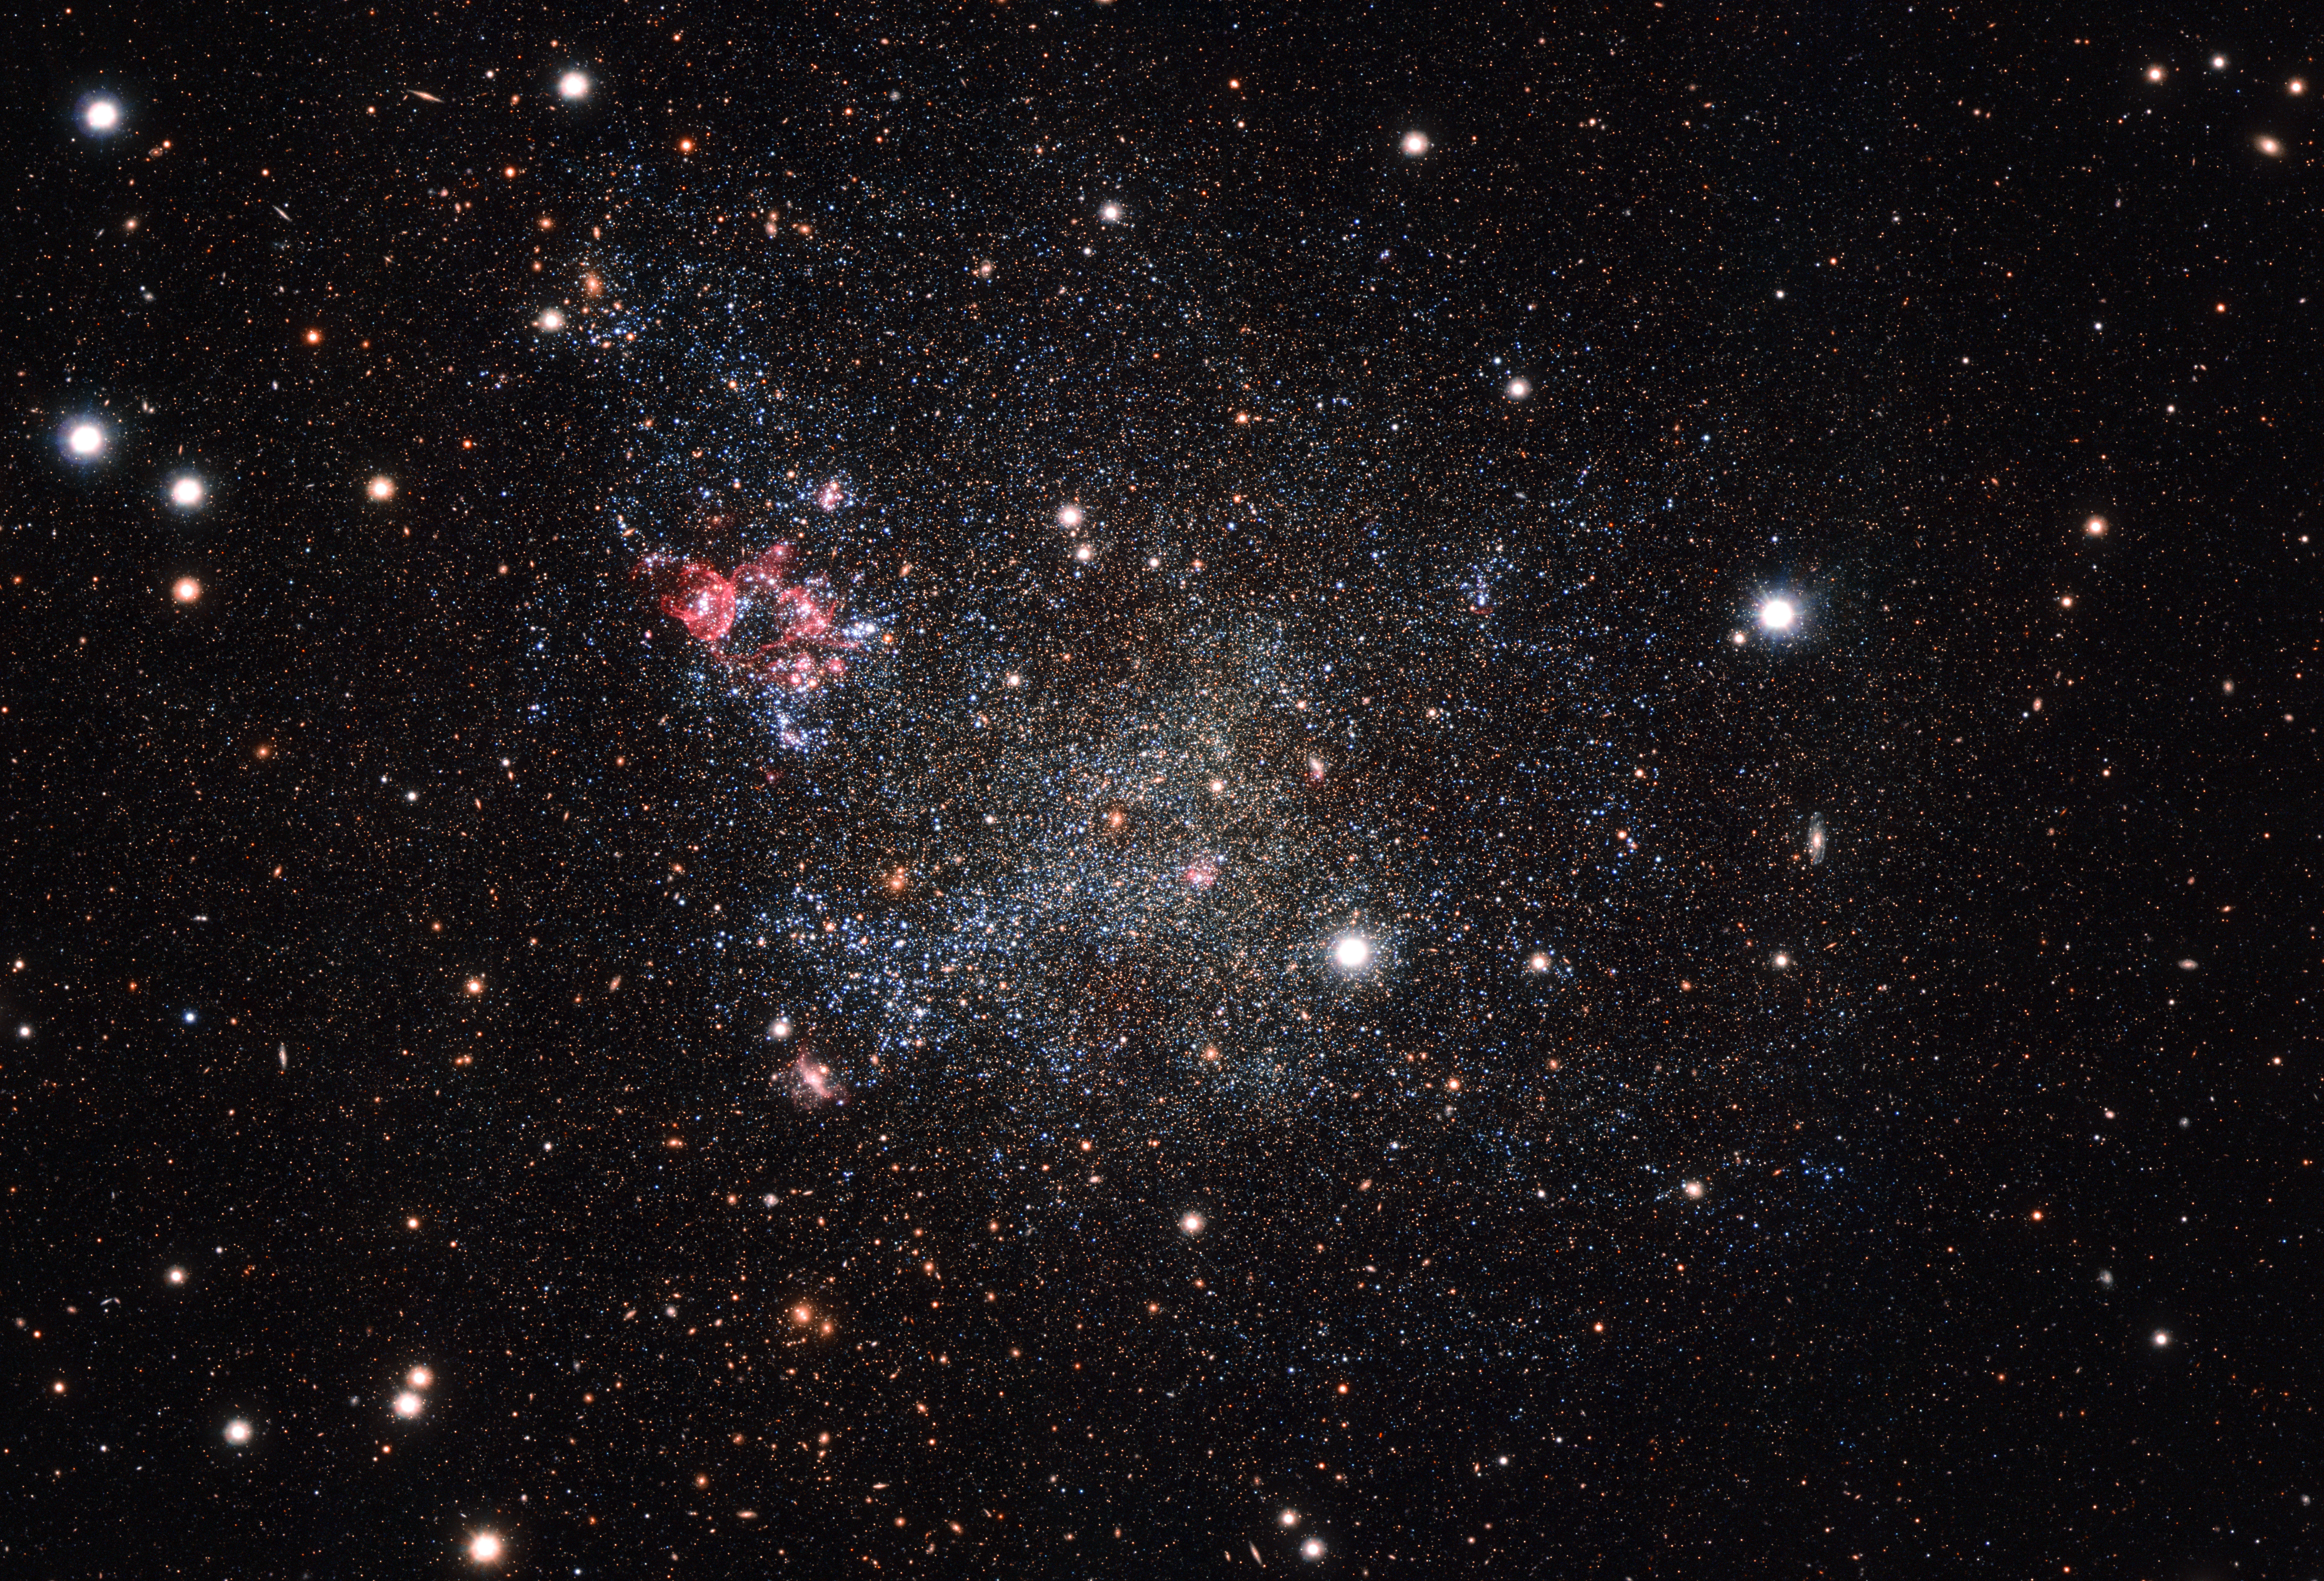

The dwarf galaxy IC 1613

This image, captured with the OmegaCAM camera on ESO’s VLT Survey Telescope in Chile, shows an unusually clean small galaxy. IC 1613 contains very little cosmic dust, allowing astronomers to explore its contents with great clarity.

Credit: ESO Acknowledgement: VST/Omegacam Local Group Survey